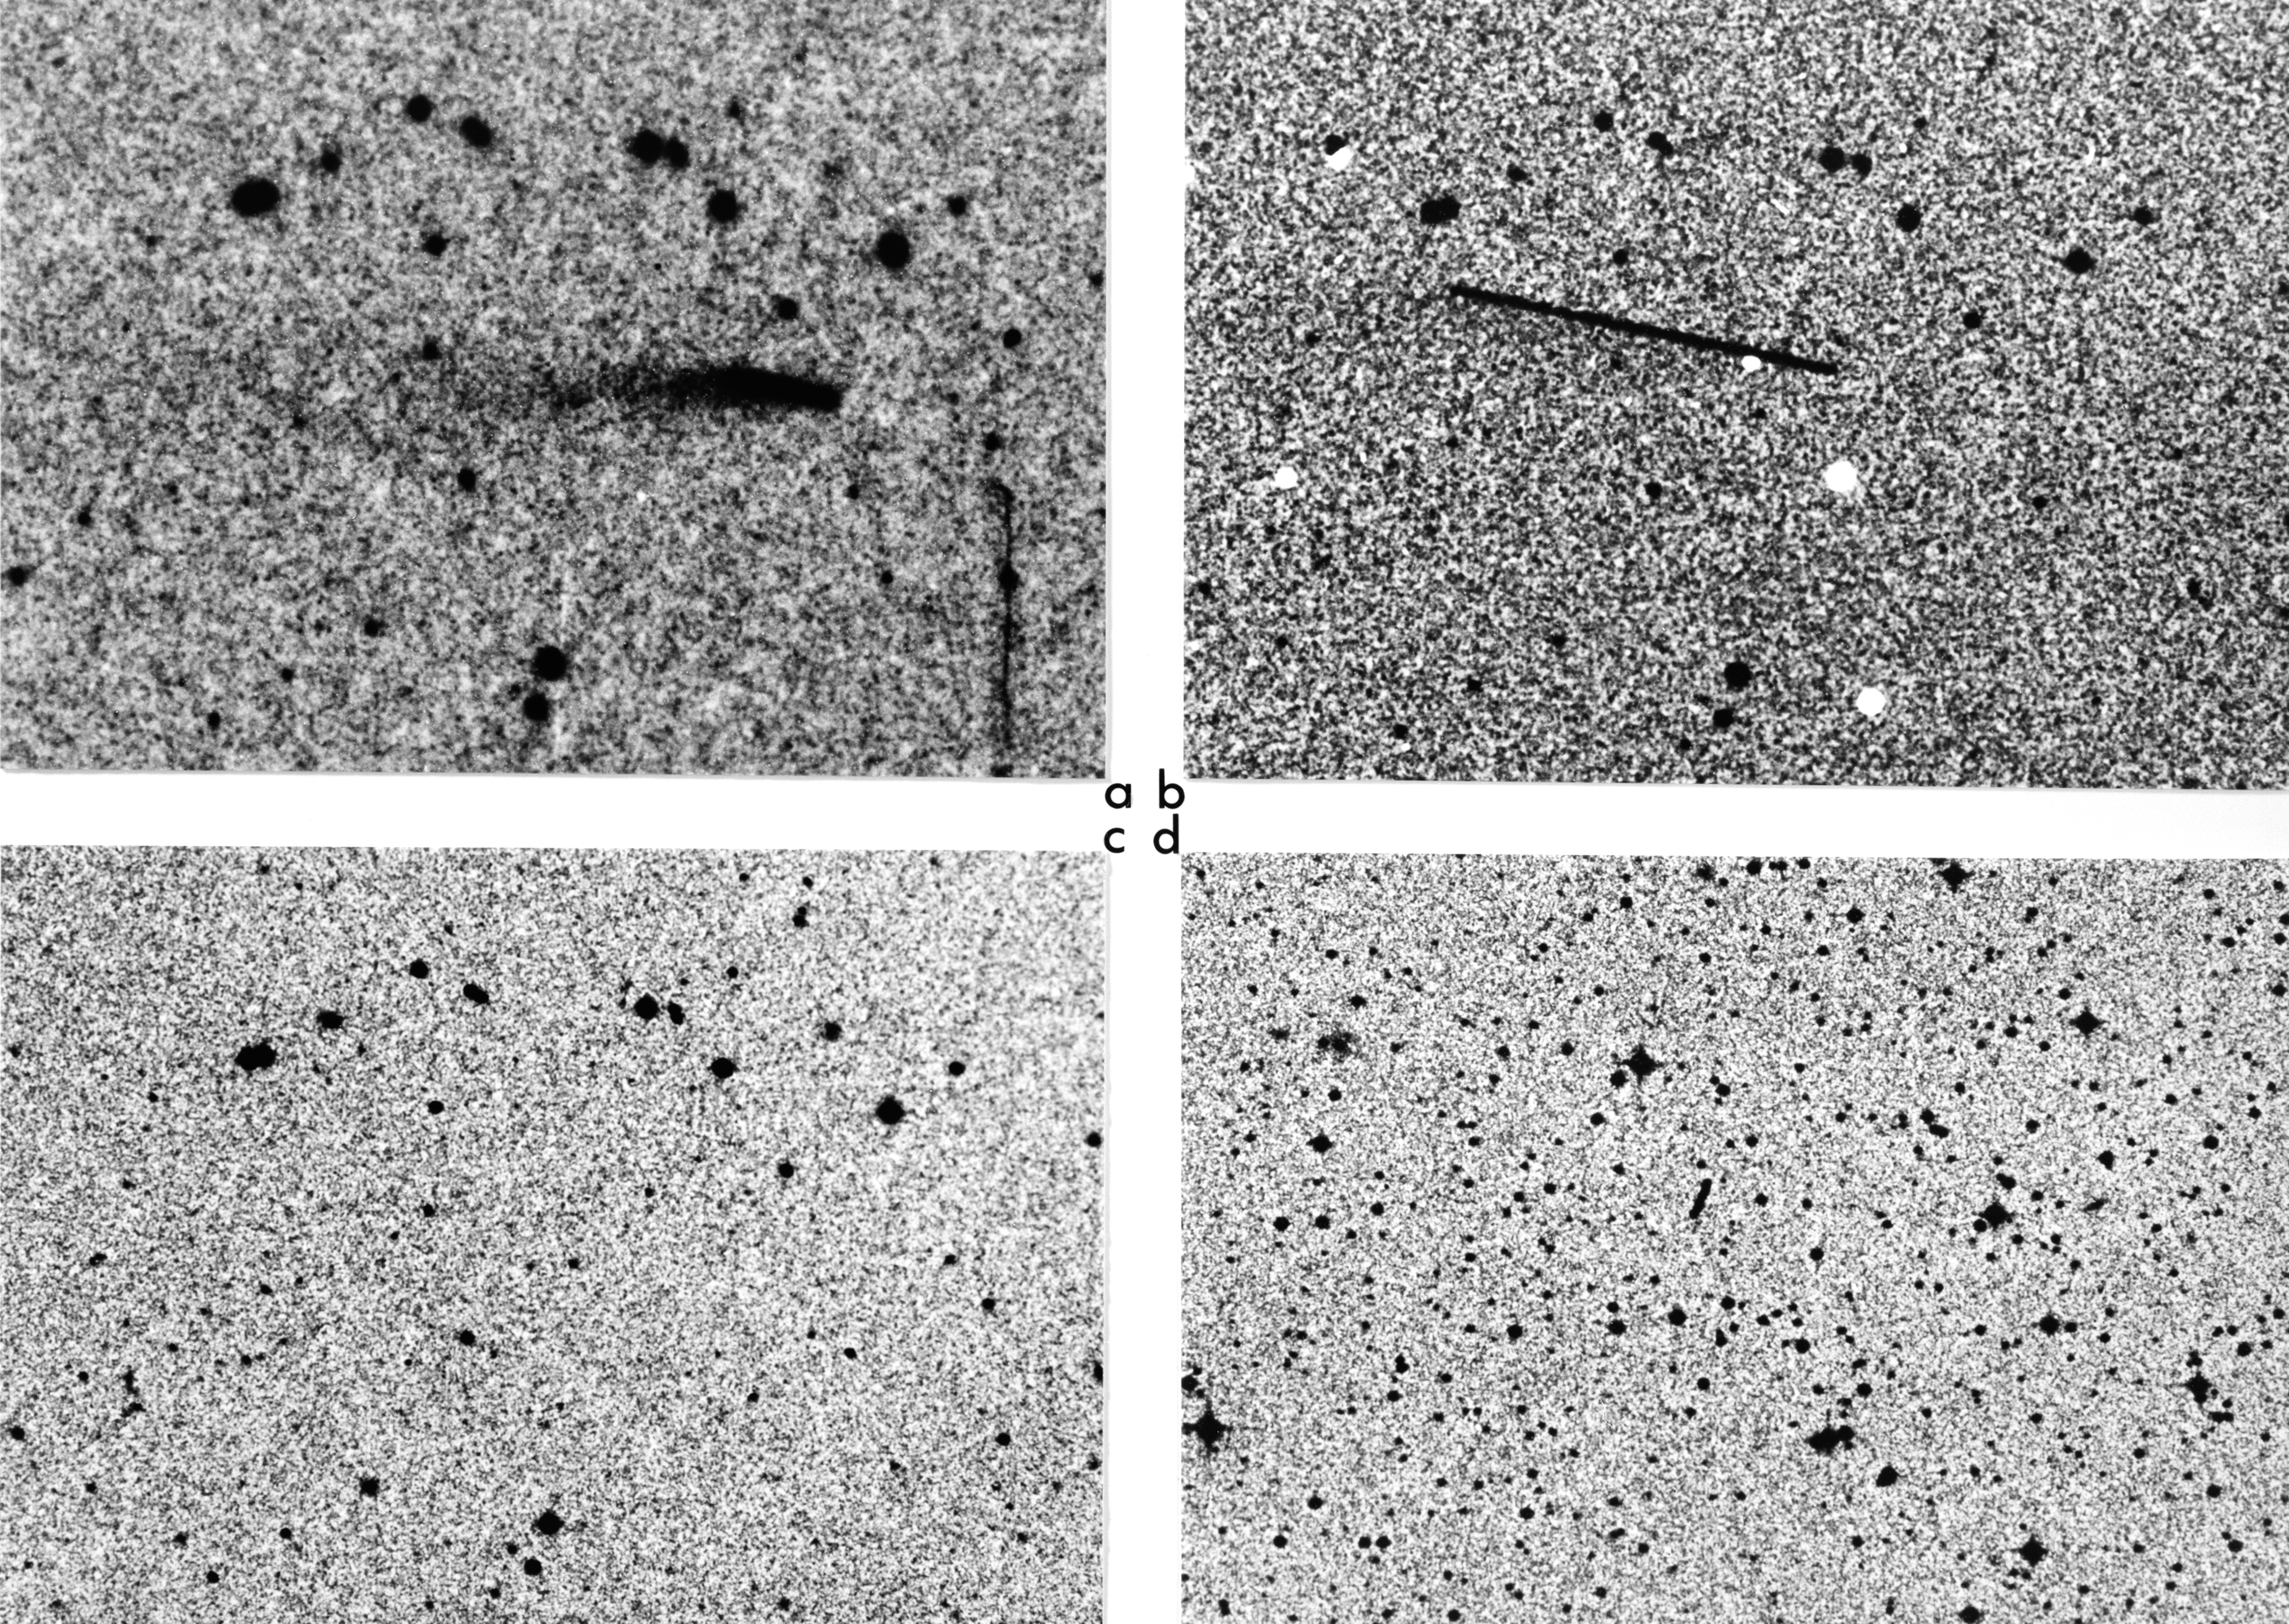

Minor planet (4015)

The present photos illustrate this unique observation. They show Minor Planet (4015) = Comet Wilson–Harrington on (a) a blue- (12 min) and (b) a red-sensitive (45 min) plate, obtained on November 19, 1949, with the 48-inch Schmidt telescope at Palomar. The tail is well visible below and to the left of the trail, which reflects the comet's motion during the exposures. These images were enhanced at the ESO photographic laboratory in Garching in order to better show the tail. The vertical line in the lower right corner of (a) is an emulsion fault. In (c), the same sky field is shown on a recent plate obtained with the same telescope; there is no diffuse object in the field. Finally, in (d) a 1979 image of minor planet (4015) from a plate obtained with the 48-inch UK Schmidt telescope demonstrates the sharpness of the short trail (at the centre) – there is absolutely no tail visible.

All photos are reproduced at the same scale, approx. 4 arcsec/mm; North is up and east is to the left. On (a) and (b), the distance from the Earth and the Sun was 34 million km and 172 million km, respectively; on (d) the corresponding distances were 58 million and 178 million km. The object appears brighter in 1949 (a, b) than in 1979 (d), partly because it was closer to the Earth, but most probably also because it was at that time surrounded by a small dust cloud.

Credit: ESO